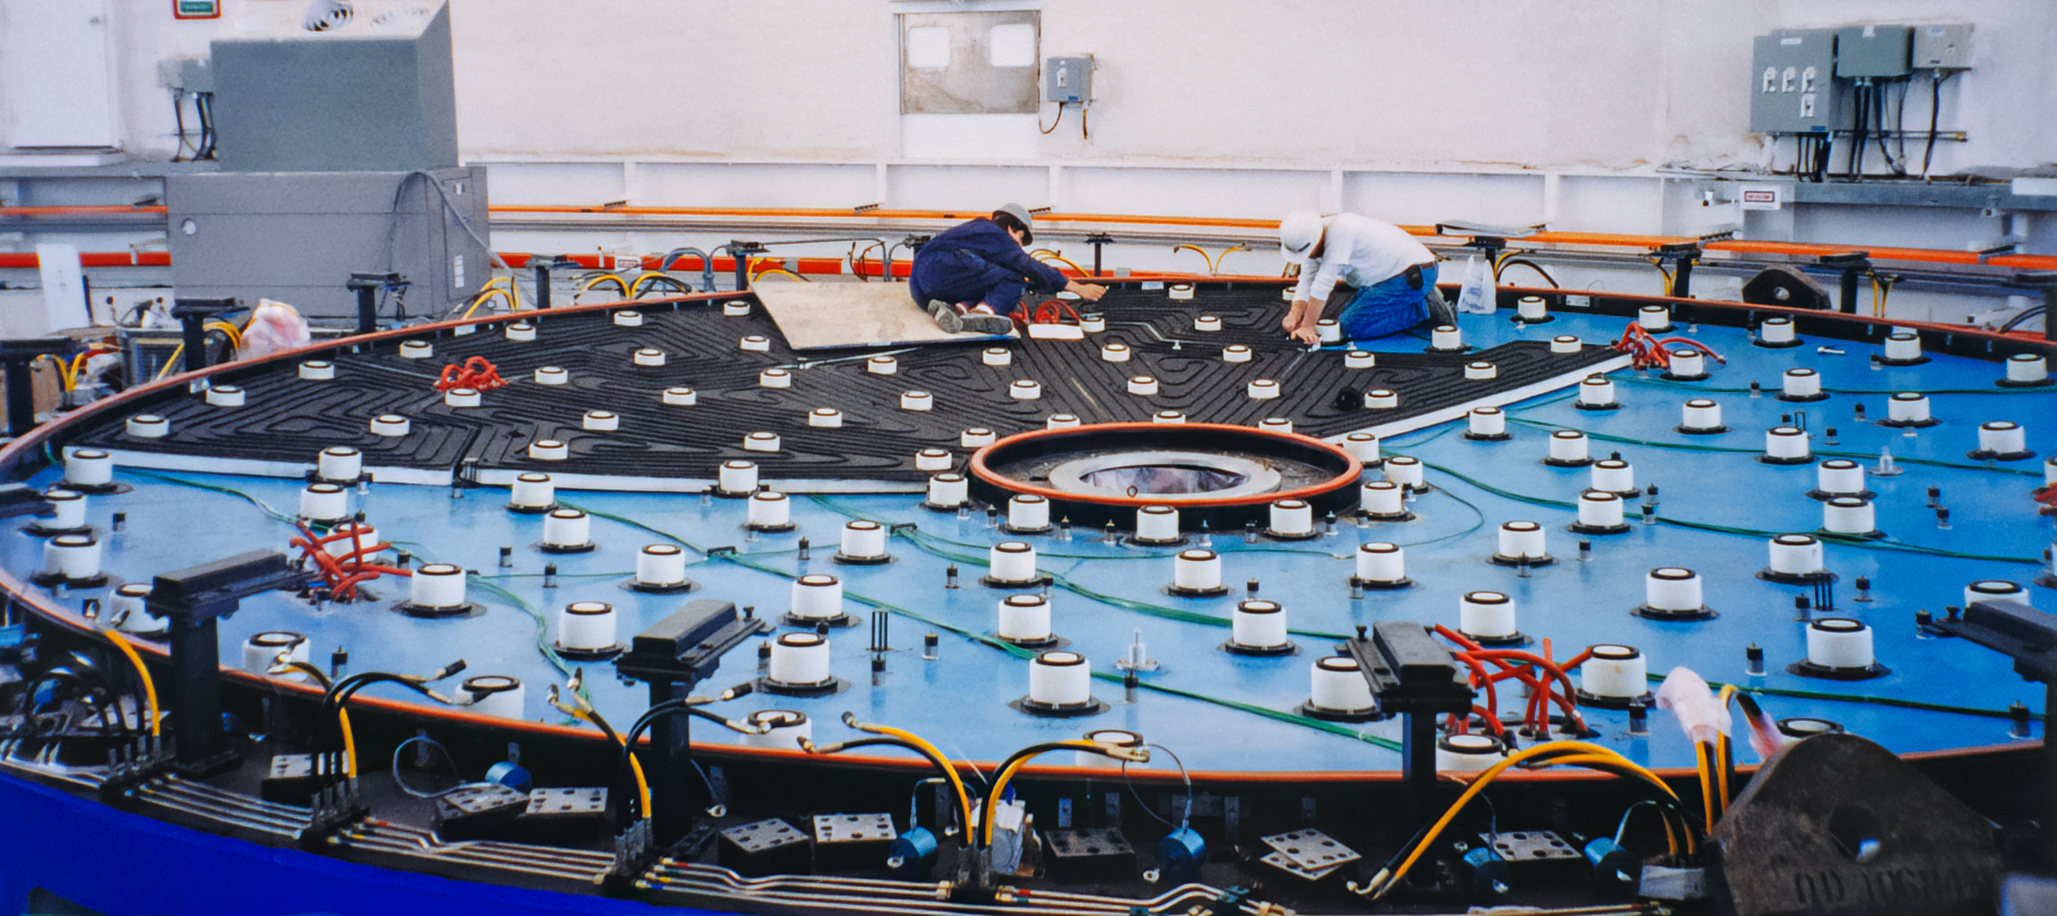

Gemini Mirror Work

Technicians work on one of the International Gemini Observatory 8.4-meter-wide mirrors in 2000.

Credit: International Gemini Observatory/NOIRLab/NSF/AURA